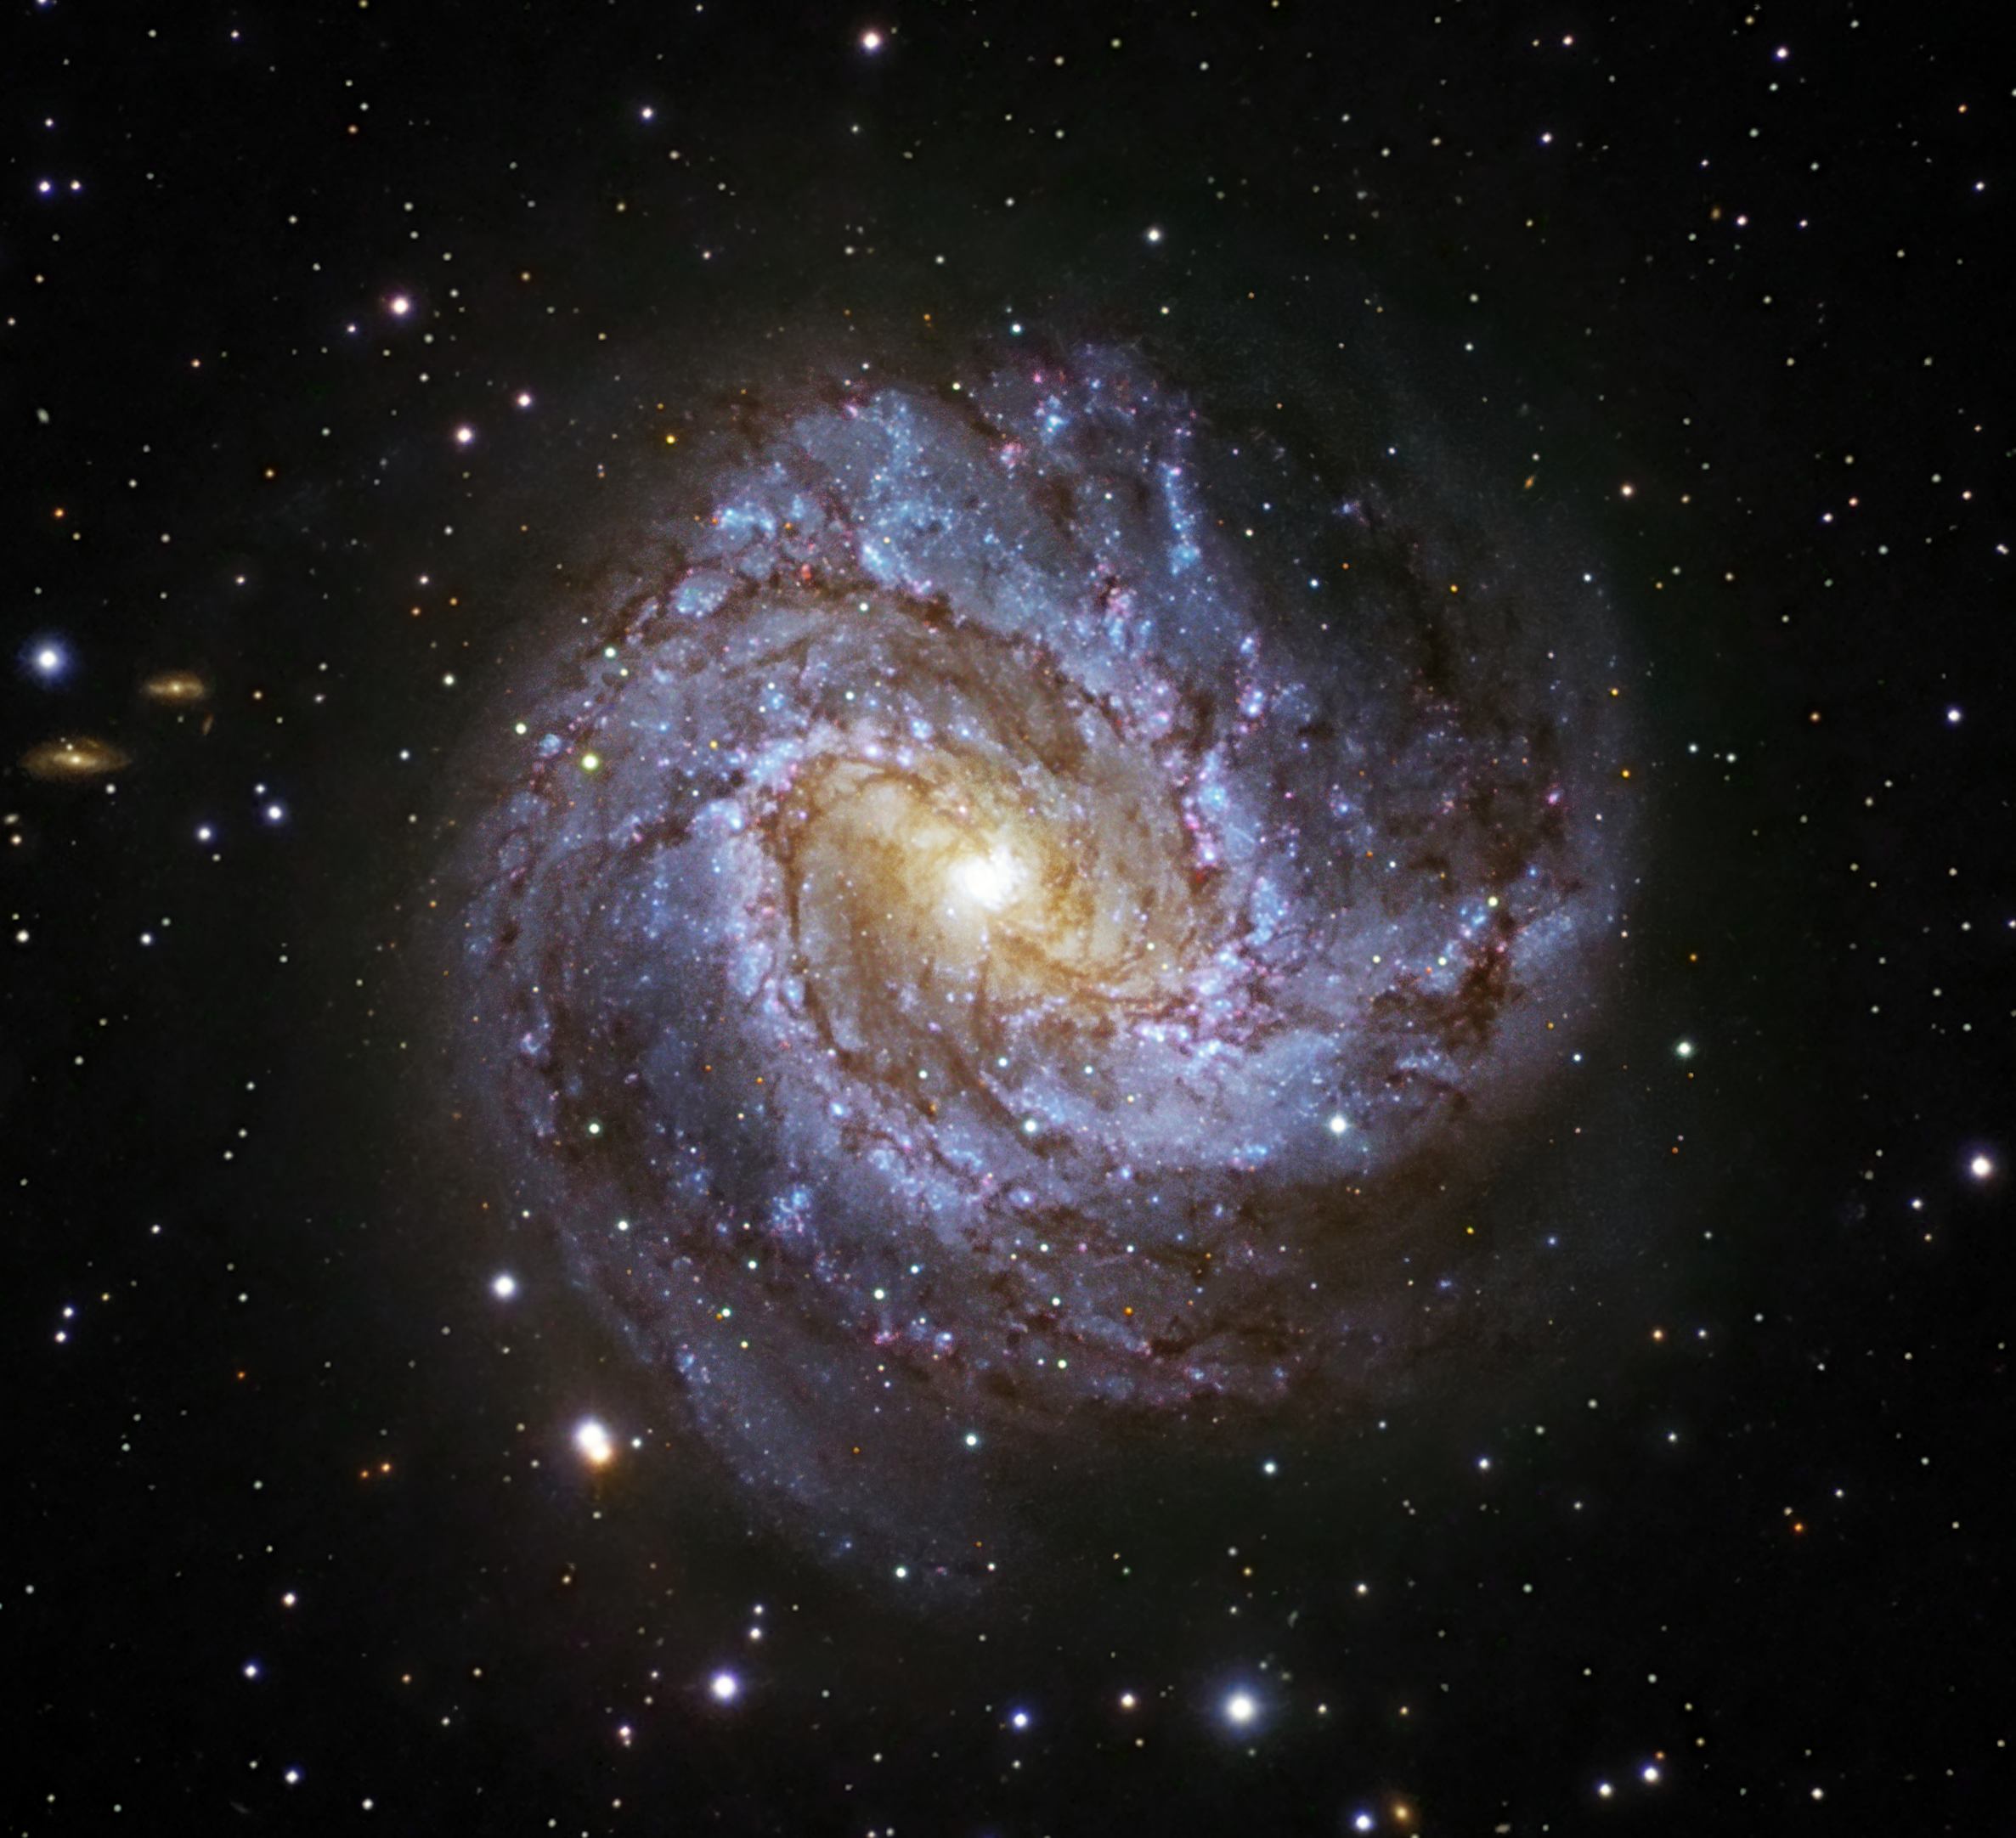

The Southern Pinwheel

Located about 15 million light-years away towards the Hydra (the sea serpent) constellation, Messier 83 is a nearby face-on barred spiral with a classic grand design form. It is the main member of a small galactic group including NGC 5253 and about 9 dwarf galaxies. Messier 83 stretches over 40,000 light-years, making it roughly 2.5 times smaller than our own Milky Way. However, in some respects, Messier 83 is quite similar to our own galaxy. Both the Milky Way and Messier 83 possess a bar across their galactic nucleus, the dense spherical conglomeration of stars seen at the centre of the galaxies.

Messier 83 has been a prolific producer of supernovae, with six observed in the past century. This is indicative of an exceptionally high rate of star formation coinciding with its classification as a starburst galaxy. Despite its symmetric appearance, the central 1,000 light-years of the galaxy shows an unusually high level of complexity, containing both a double nucleus and a double circumnuclear starburst ring. The nature of the double nucleus is uncertain but the off centre nucleus could be a remnant core of a small galaxy that merged with Messier 83 in the past. The star clusters in the nuclear starburst rings are mostly young stars between 5 and 10 million years old. This image is based on data acquired with the 1.5-metre Danish telescope at ESO’s La Silla Observatory in Chile, through three filters (B, V, R).

Credit: ESO/IDA/Danish 1.5 m/R. Gendler, S. Guisard (www.eso.org/~sguisard) and C. Thöne